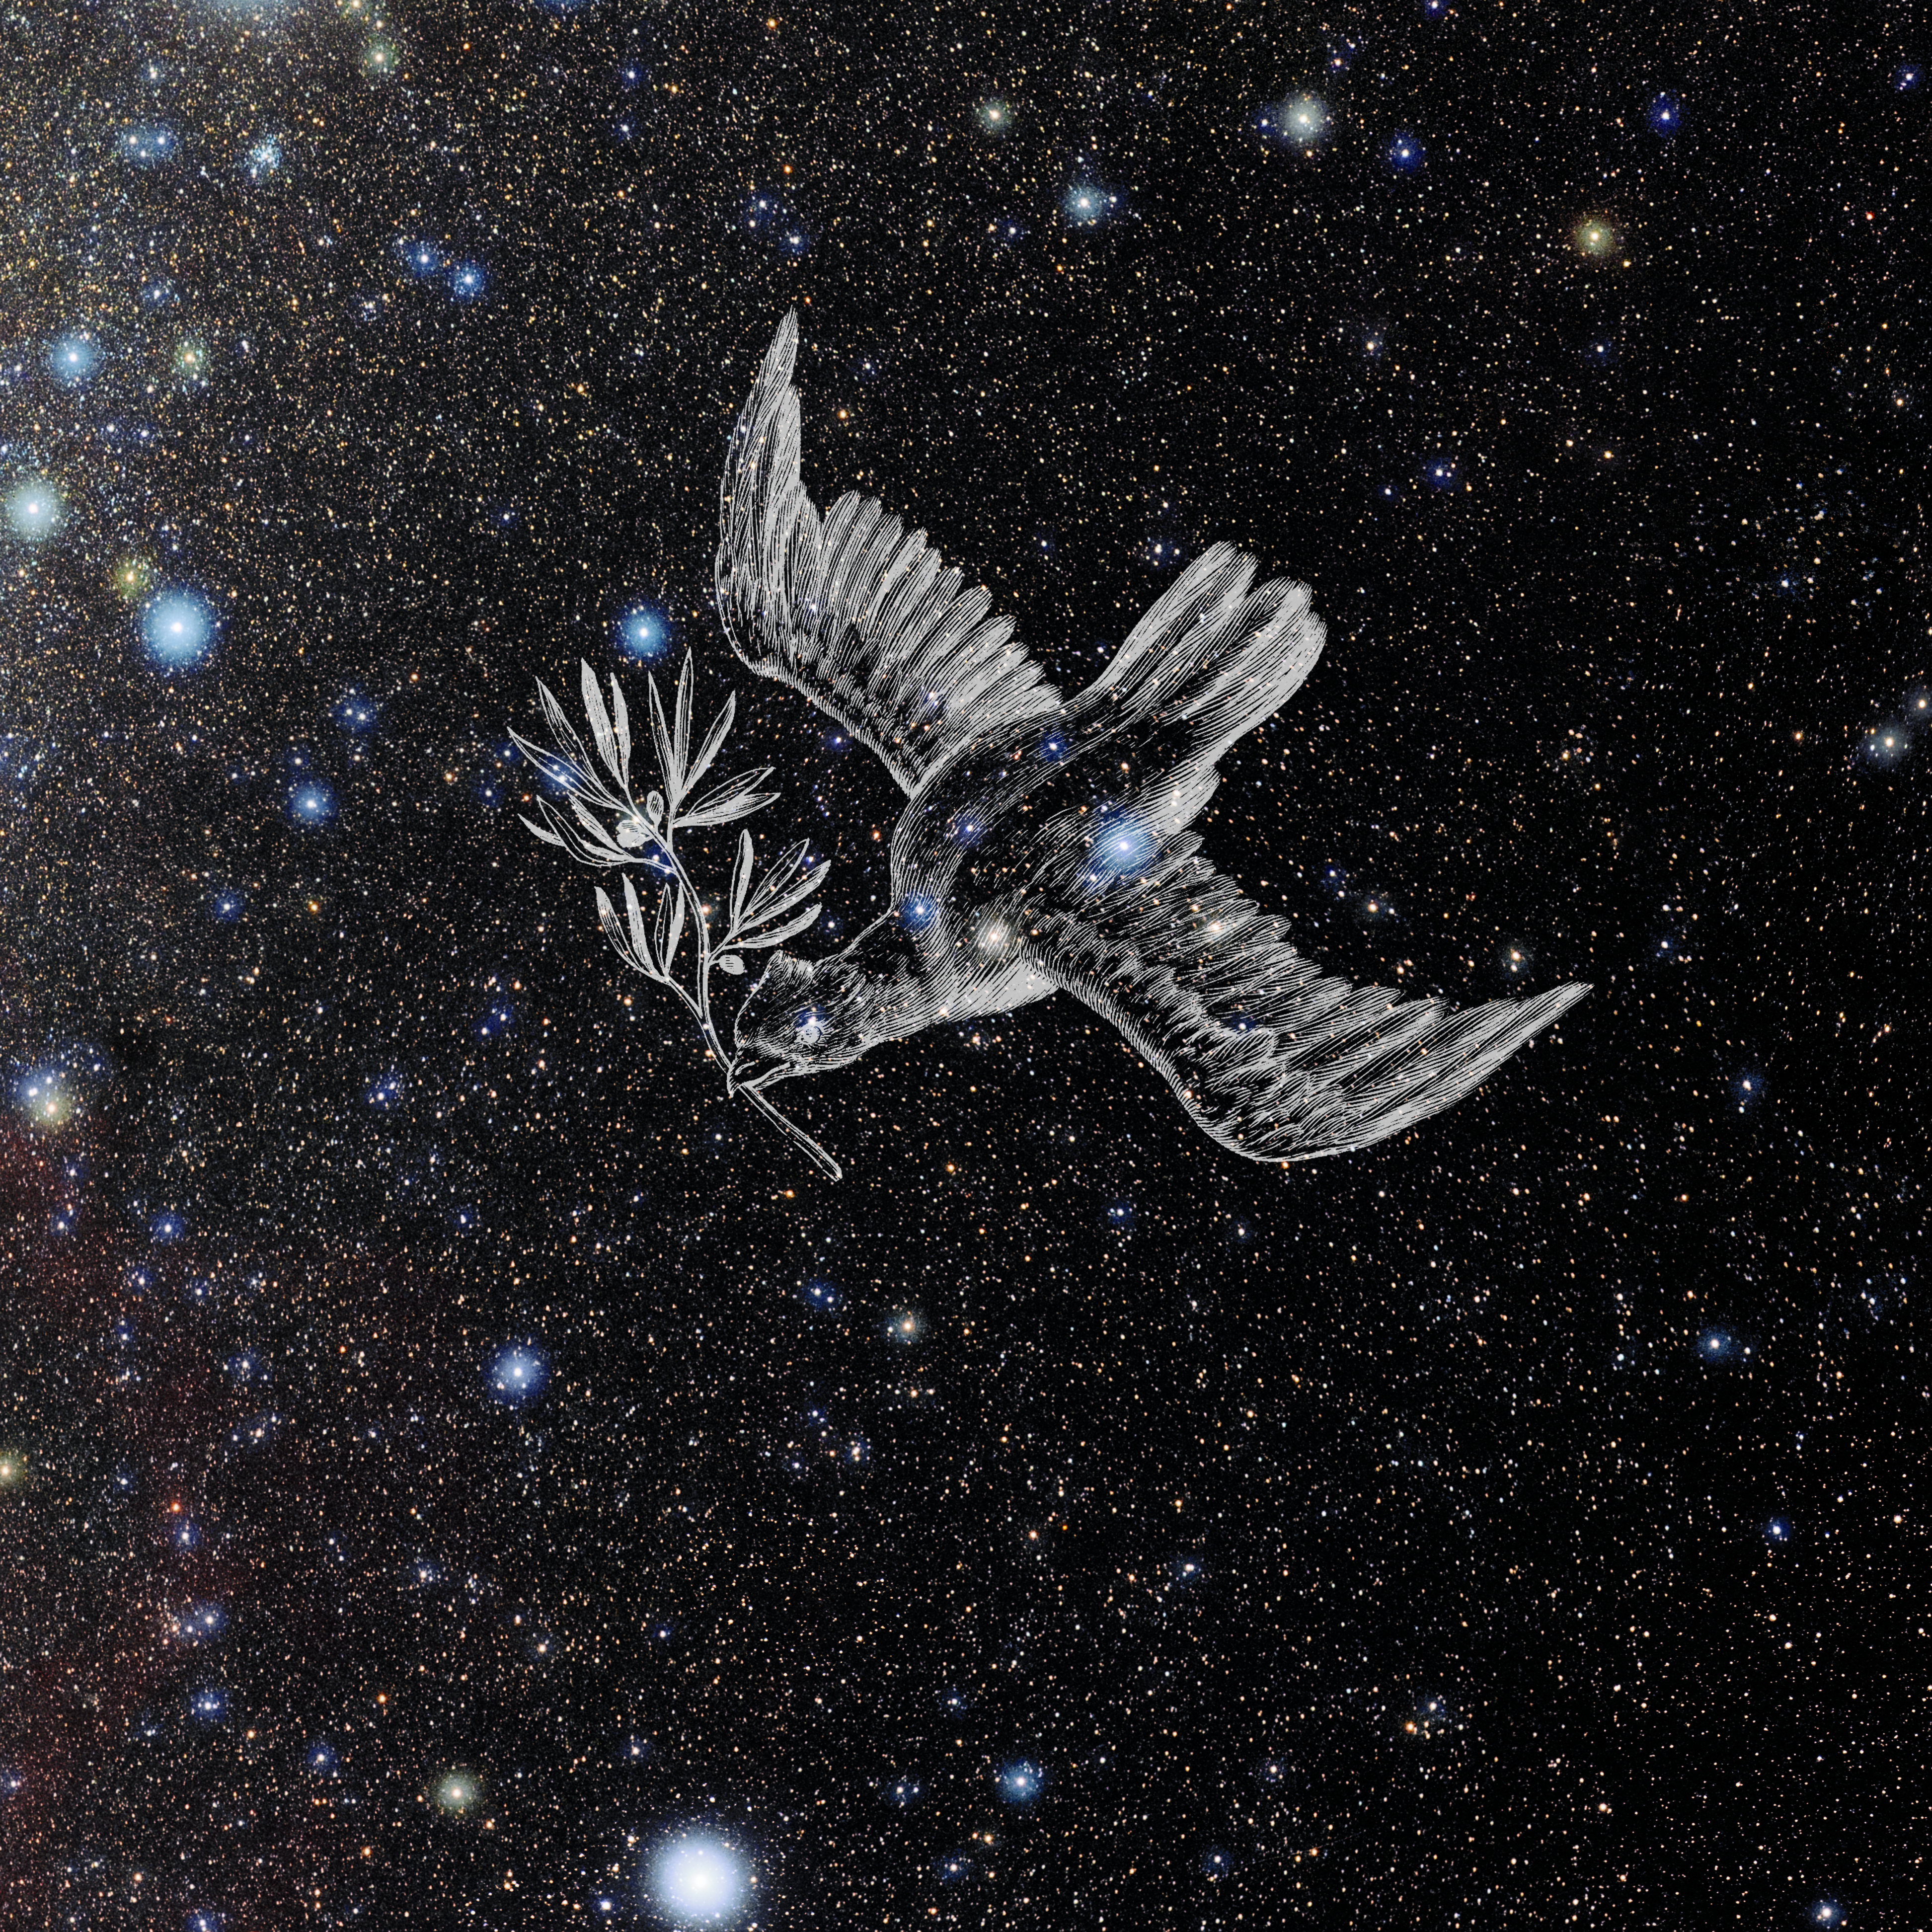

Columba with Hevelius Drawing

Photo of the constellation Columba from NOIRLab's 88 Constellations project showing Johannes Hevelius drawing of the constellation in Uranographia, his celestial catalogue in 1690.
Here is the version with the constellation 'stick figure' and here the unannotated version.

Credit: E. Slawik/NOIRLab/NSF/AURA/M. Zamani/J. Hevelius/NASA Universe of Learning/USNO/STScI